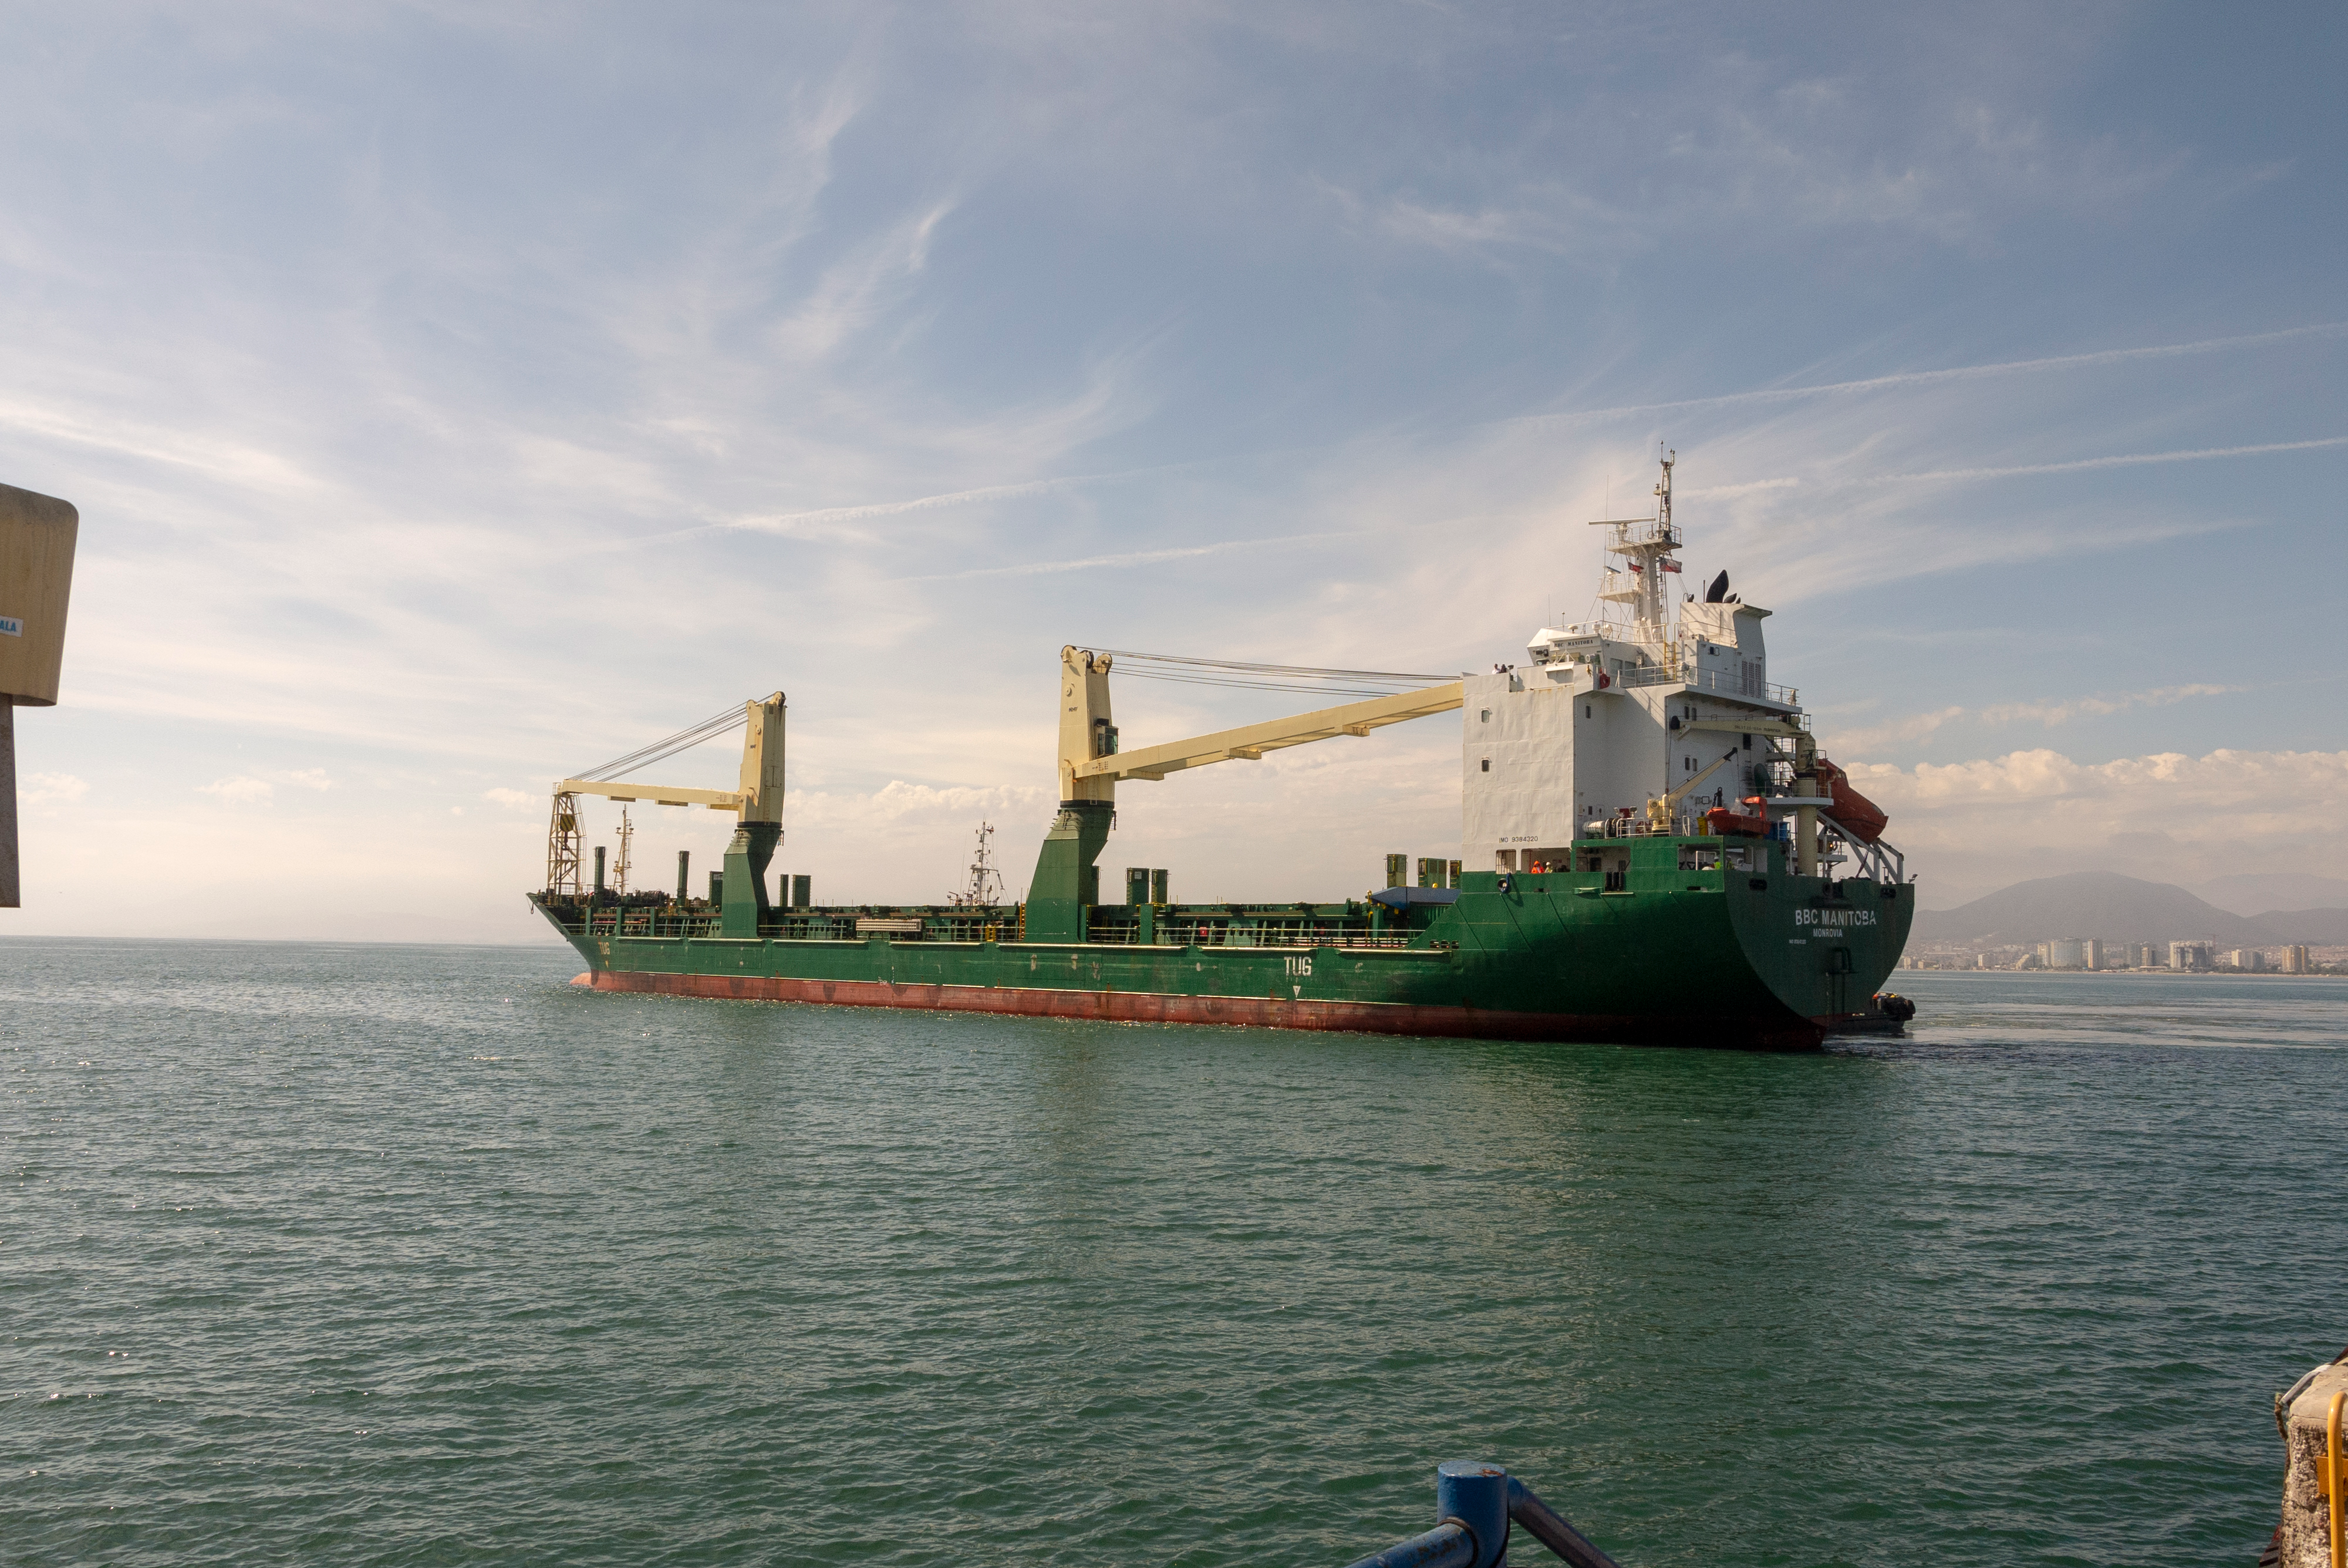

M1M3 Arrival in Chile

M1M3 arrival in Chile, transported each night closer to the summit.

Credit: Rubin Observatory/NSF/AURA